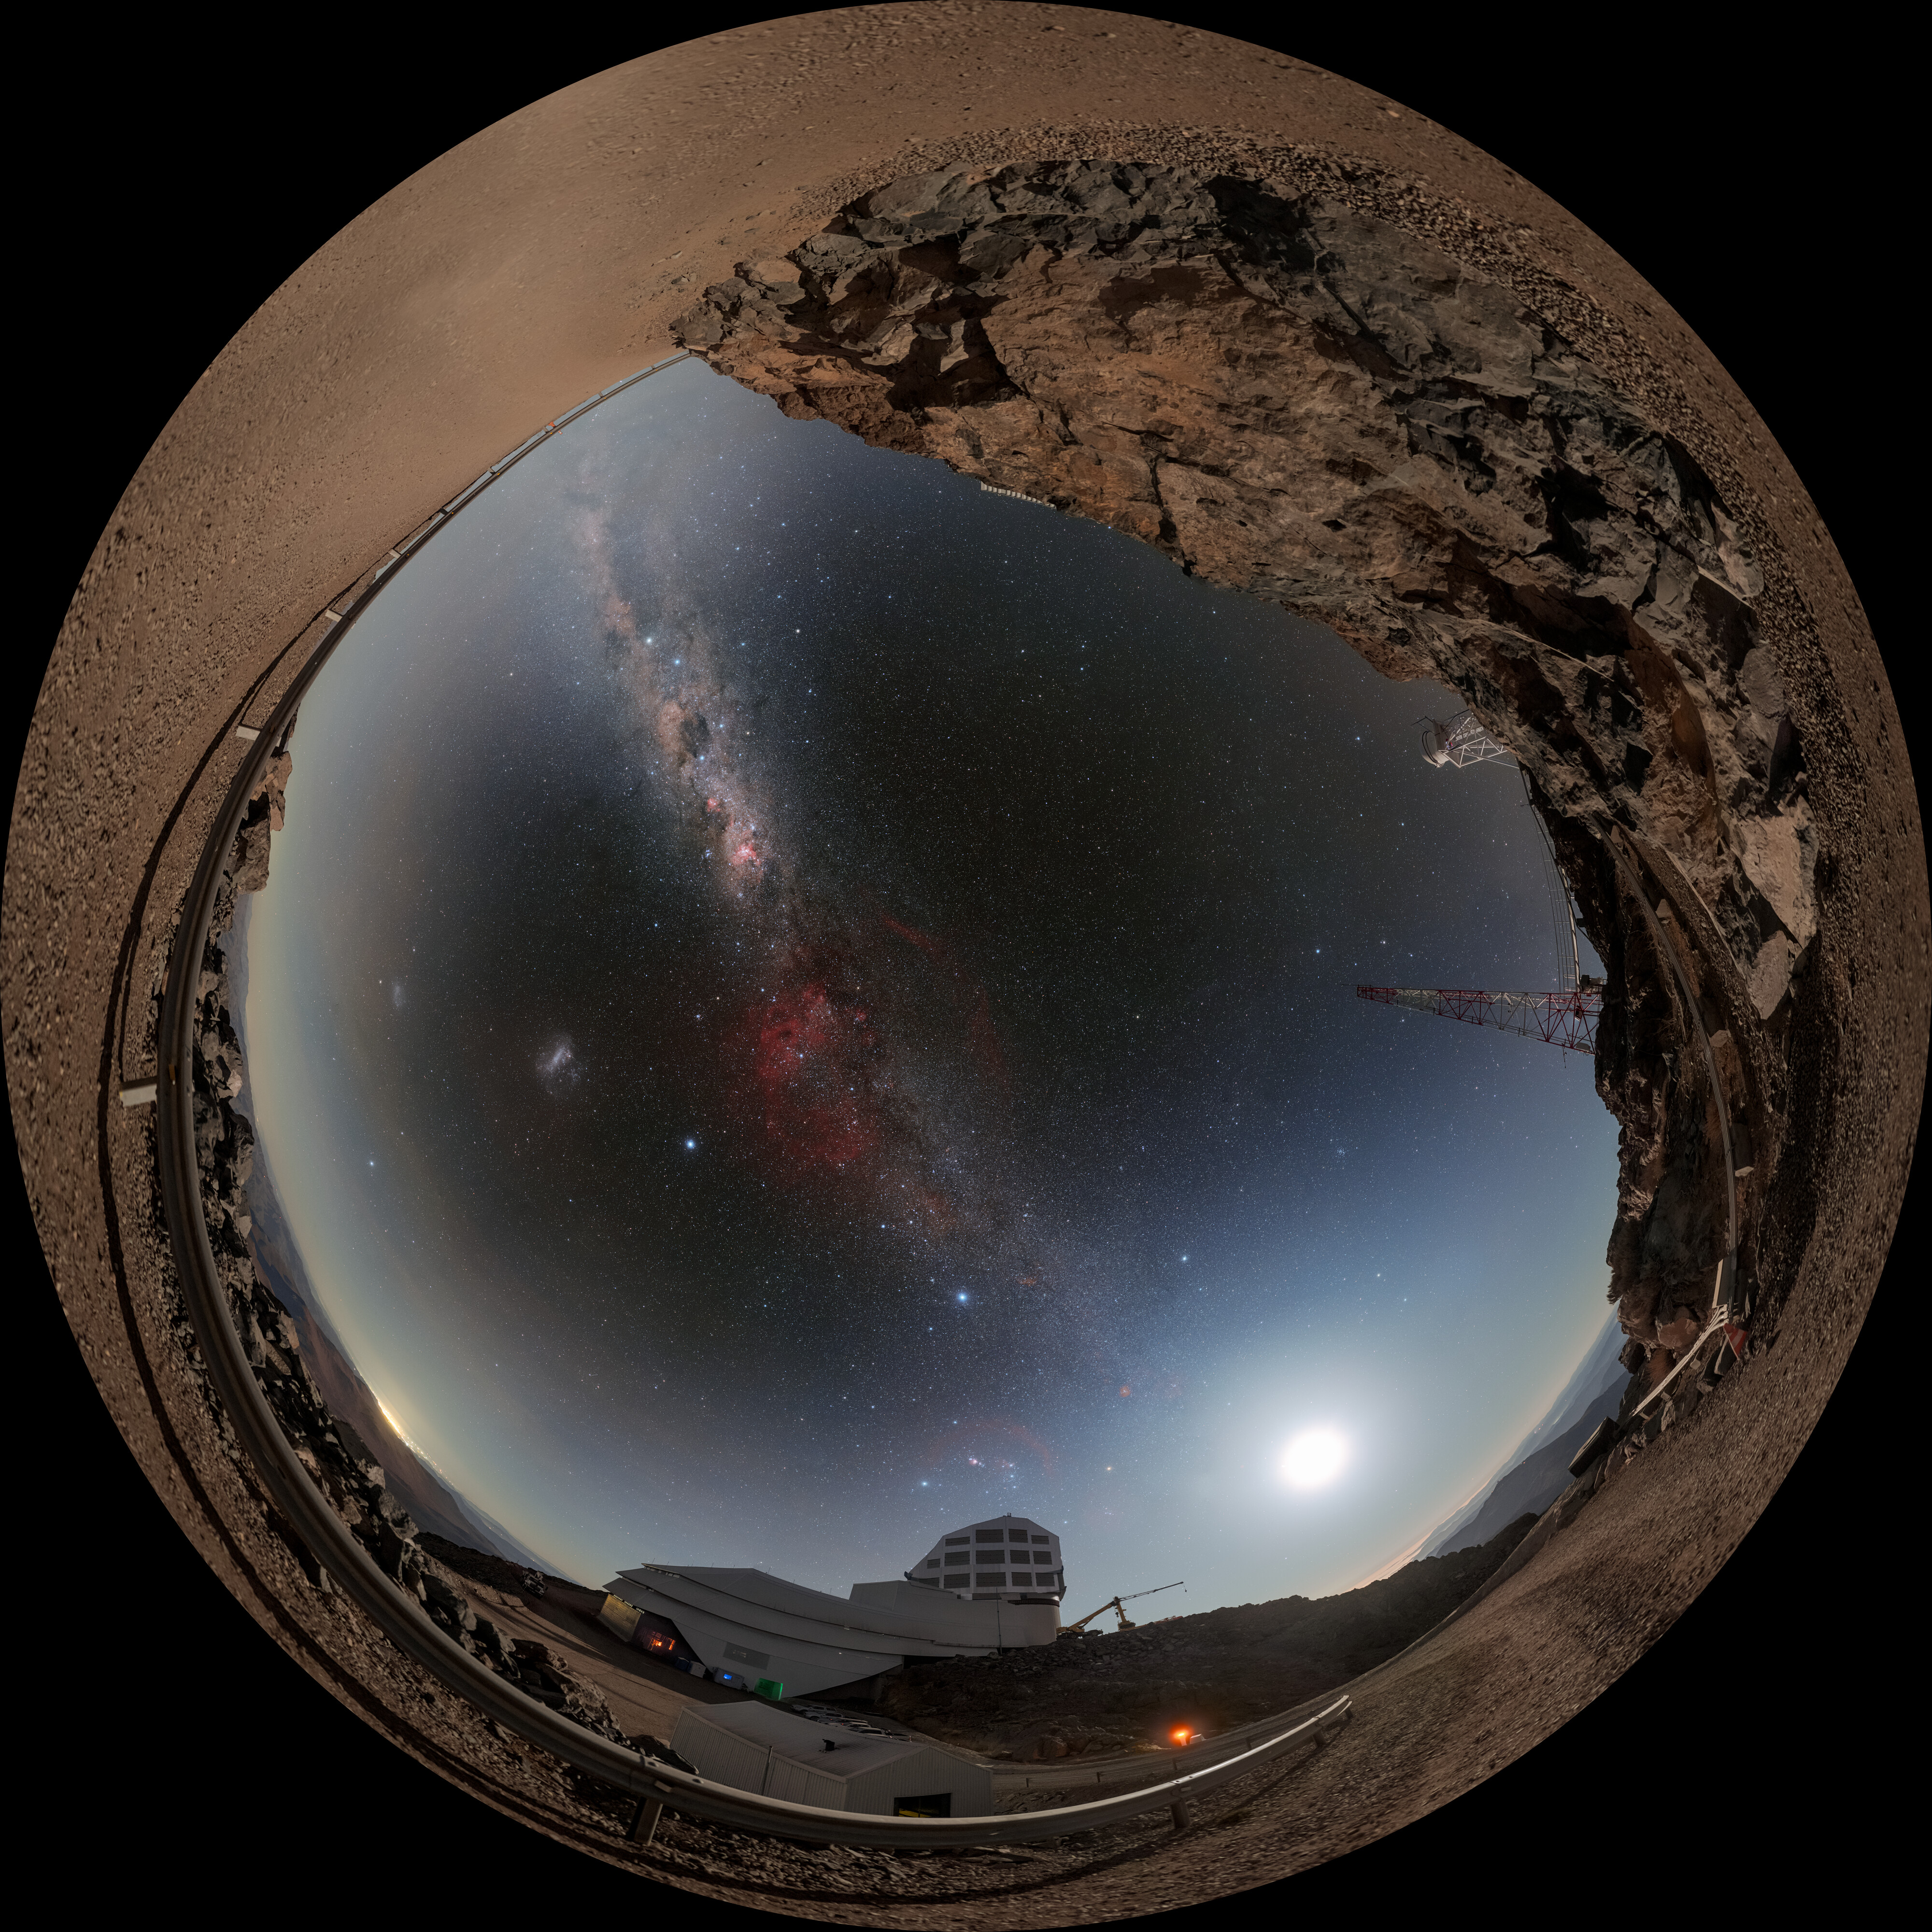

Rubin During First Look Observations (Fulldome)

NSF–DOE Vera C. Rubin Observatory lies under the Moon, the Milky Way, and the Large Magellanic Cloud in this fulldome image. A 360-panorama, a zoomed-in panorama, and a cropped version of this image are also available.

Credit: RubinObs/NOIRLab/SLAC/NSF/DOE/AURA/P. Horálek (Institute of Physics in Opava)